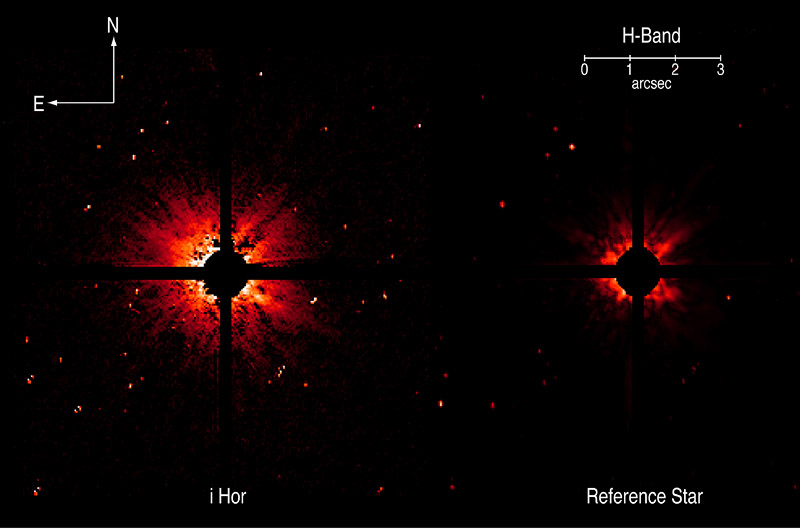

The disk around Iota Horologii

This image displays a dusty disk around the star iota Horologii (left) as compared with that of a "reference" star (right). At a distance of 56 light-years from Earth, Iota Horologii was already known to possess an extrasolar planet. The discovery of the disk may help to better understand how this exoplanetary system was formed. The observations were obtained with the ADONIS adaptive optics instrument at the ESO 3.6-metre telescope on La Silla. The strong stellar light in the central area of the two images has been blocked with an instrumental mask. While the image processing still leaves some unavoidable stray light around the reference star (mostly due to reflections within the instrument), a much brighter, diffuse disk around iota Horologii is clearly visible.

Technical information: The intensity scale ranges from 0.1 (deep red) to 100 (white) mJy/arcsec 2 (surface brightness). The diameter of the mask is 1.0 arcsec, corresponding to 17 AU (2550 million km) at the distance of iota Horologii (56 light-years). The images are based on 150 integrations of 4 seconds each, i.e. a total exposure time of 10 min. The observing conditions were excellent (0.6 arcsec seeing) and the achieved image resolution by the adaptive optics system (approx. 0.11 arcsec) is near the best possible (the "diffraction limit") at this wavelength (H-band at 1.64 µm).

Credit: ESO